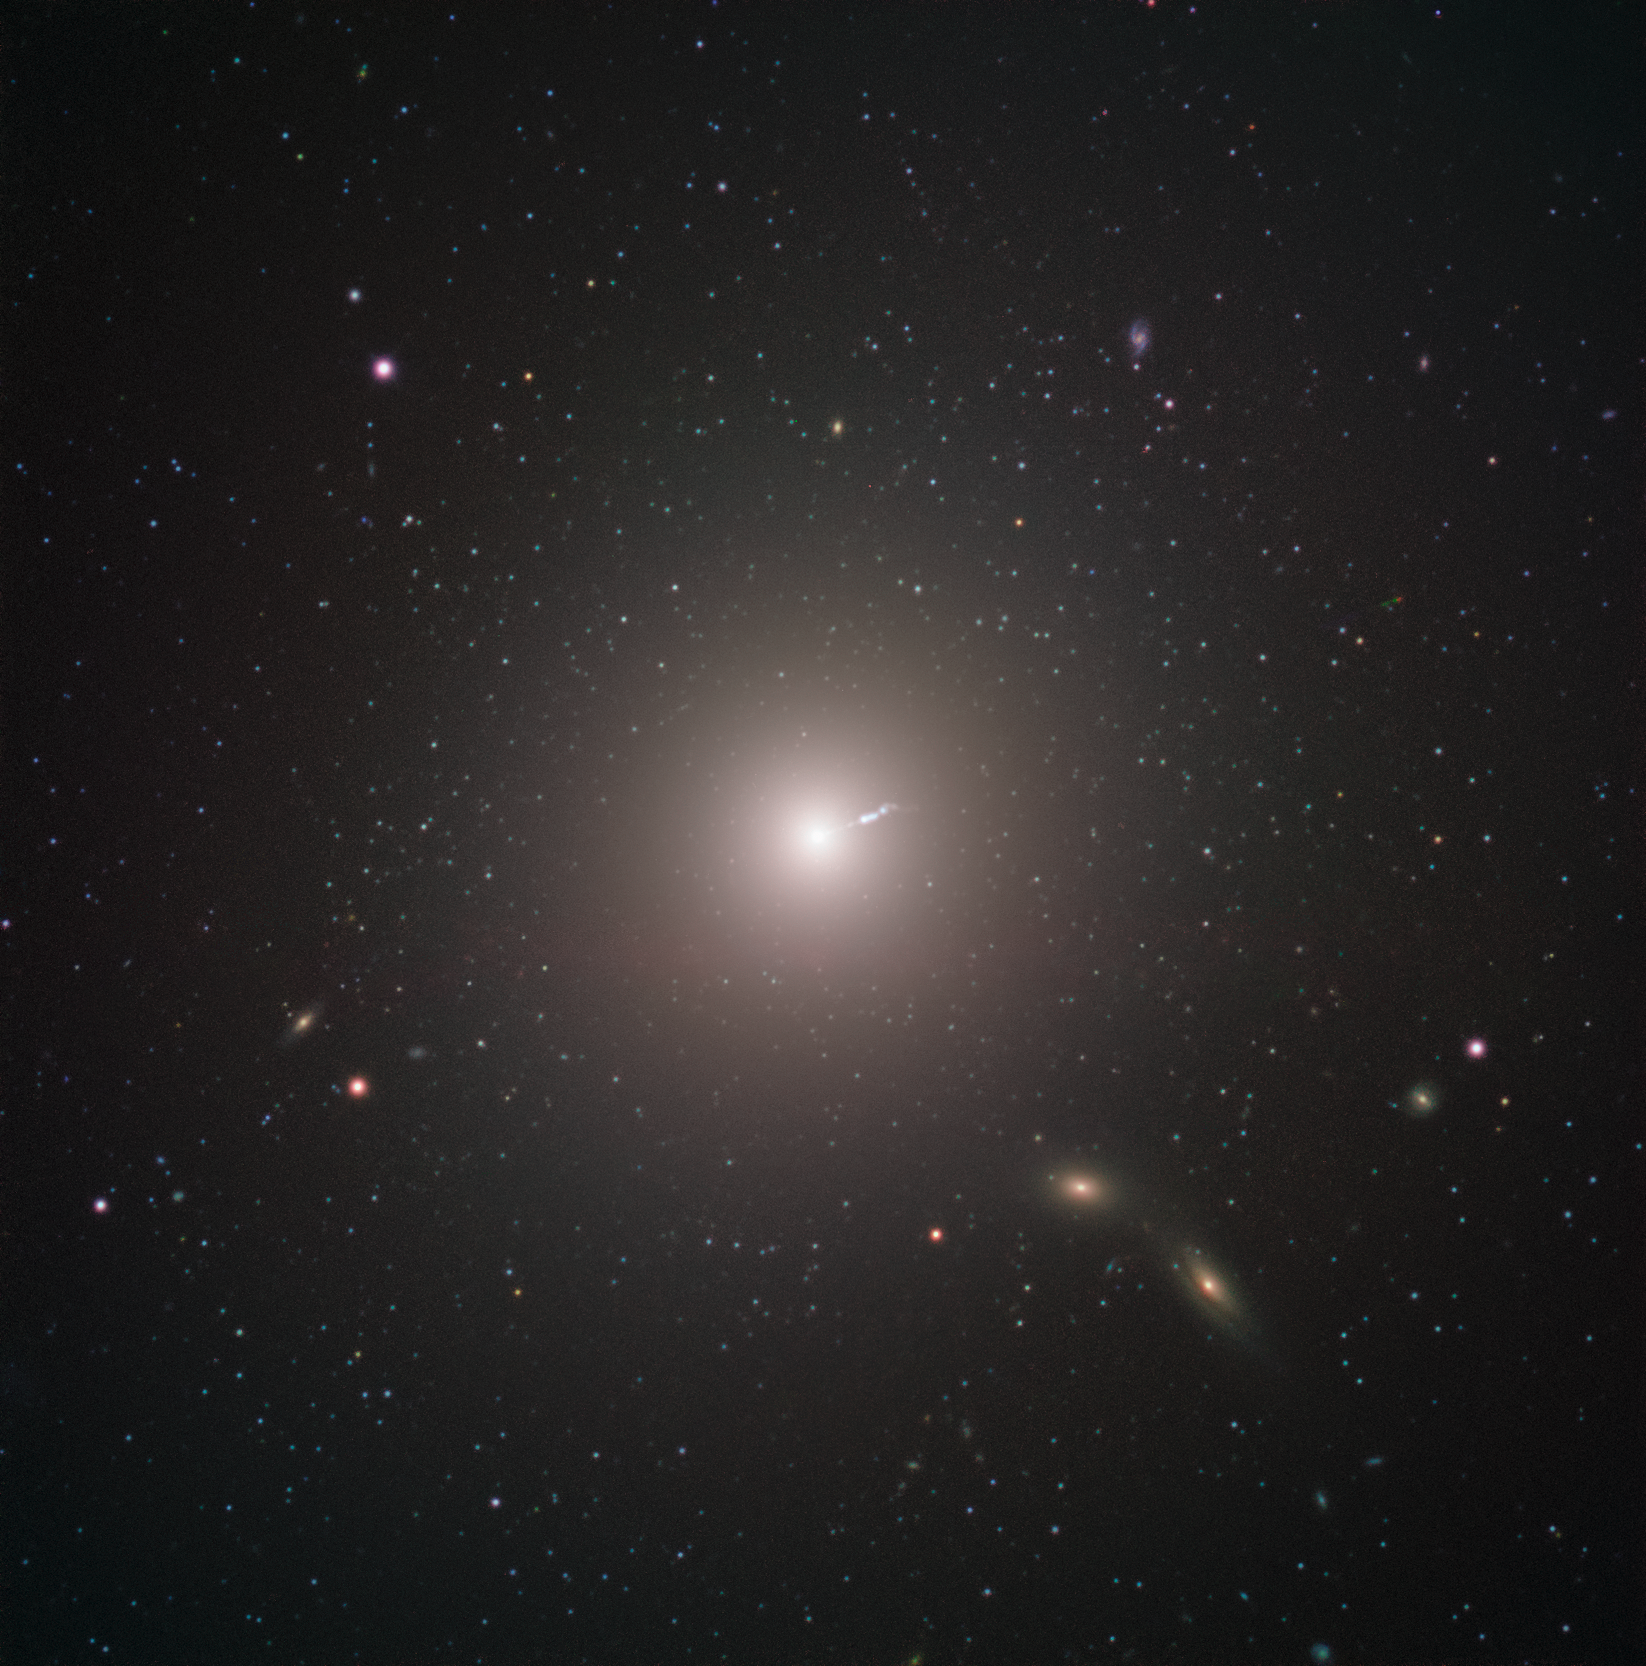

Messier 87 Captured by ESO’s Very Large Telescope

Messier 87 (M87) is an enormous elliptical galaxy located about 55 million light years from Earth, visible in the constellation Virgo. It was discovered by Charles Messier in 1781, but not identified as a galaxy until 20th Century. At double the mass of our own galaxy, the Milky Way, and containing as many as ten times more stars, it is amongst the largest galaxies in the local universe. Besides its raw size, M87 has some very unique characteristics. For example, it contains an unusually high number of globular clusters: while our Milky Way contains under 200, M87 has about 12,000, which some scientists theorise it collected from its smaller neighbours.

Just as with all other large galaxies, M87 has a supermassive black hole at its centre. The mass of the black hole at the centre of a galaxy is related to the mass of the galaxy overall, so it shouldn’t be surprising that M87’s black hole is one of the most massive known. The black hole also may explain one of the galaxy’s most energetic features: a relativistic jet of matter being ejected at nearly the speed of light.

The black hole was the object of paradigm-shifting observations by the Event Horizon Telescope. The EHT chose the object as the target of its observations for two reasons. While the EHT’s resolution is incredible, even it has its limits. As more massive black holes are also larger in diameter, M87's central black hole presented an unusually large target—meaning that it could be imaged more easily than smaller black holes closer by. The other reason for choosing it, however, was decidedly more Earthly. M87 appears fairly close to the celestial equator when viewed from our planet, making it visible in most of the Northern and Southern Hemispheres. This maximised the number of telescopes in the EHT that could observe it, increasing the resolution of the final image.

This image was captured by FORS2 on ESO’s Very Large Telescope as part of the Cosmic Gems programme, an outreach initiative that uses ESO telescopes to produce images of interesting, intriguing or visually attractive objects for the purposes of education and public outreach. The programme makes use of telescope time that cannot be used for science observations, and  produces breathtaking images of some of the most striking objects in the night sky. In case the data collected could be useful for future scientific purposes, these observations are saved and made available to astronomers through the ESO Science Archive.

Credit: ESO